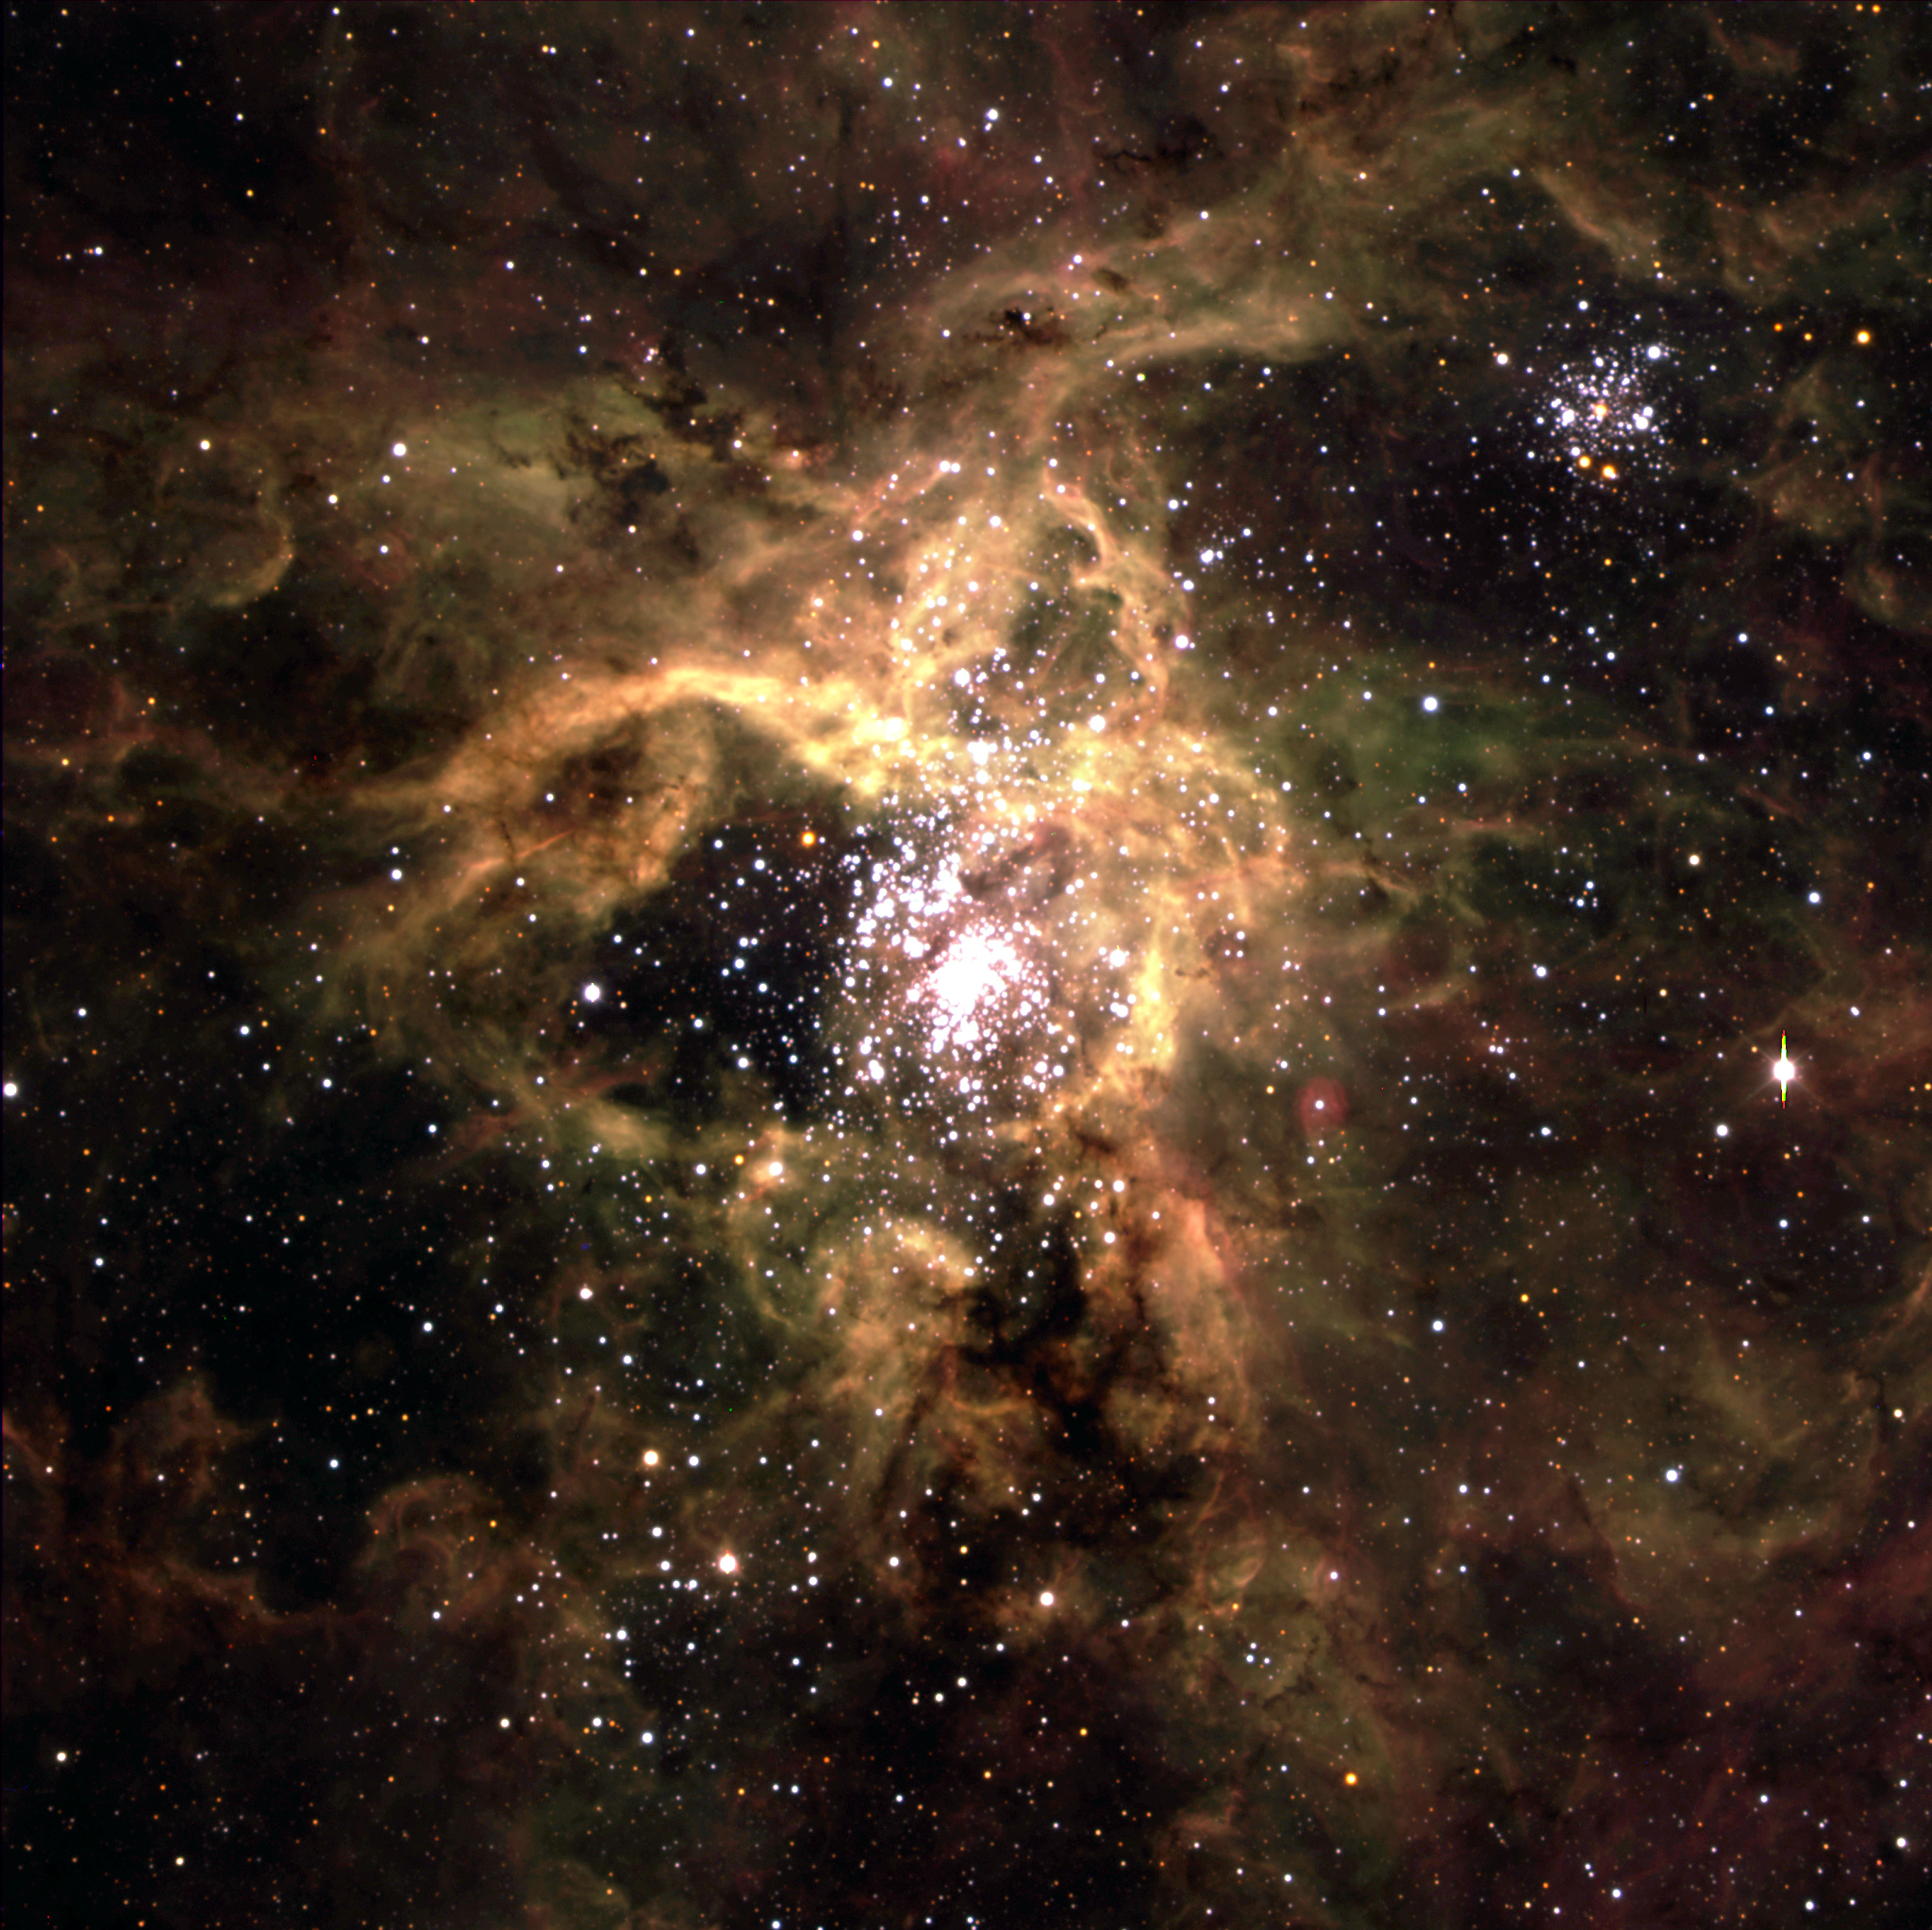

Tarantula Nebula

The Tarantula Nebula in the Large Magellanic Cloud (LMC) as obtained with FORS2 at KUEYEN during the night of January 31 - February 1, 2000. The LMC is a satellite galaxy to our Milky Way system, located in the southern constellation Dorado (The Swordfish) at a distance of approximately 170,000 light-years.

It is a composite of three exposures in B (30 sec exposure, image quality 0.75 arcsec; here rendered in blue colour), V (15 sec, 0.70 arcsec; green) and R (10 sec, 0.60 arcsec; red). The full-resolution version of this photo retains the orginal pixels.

Credit: ESO